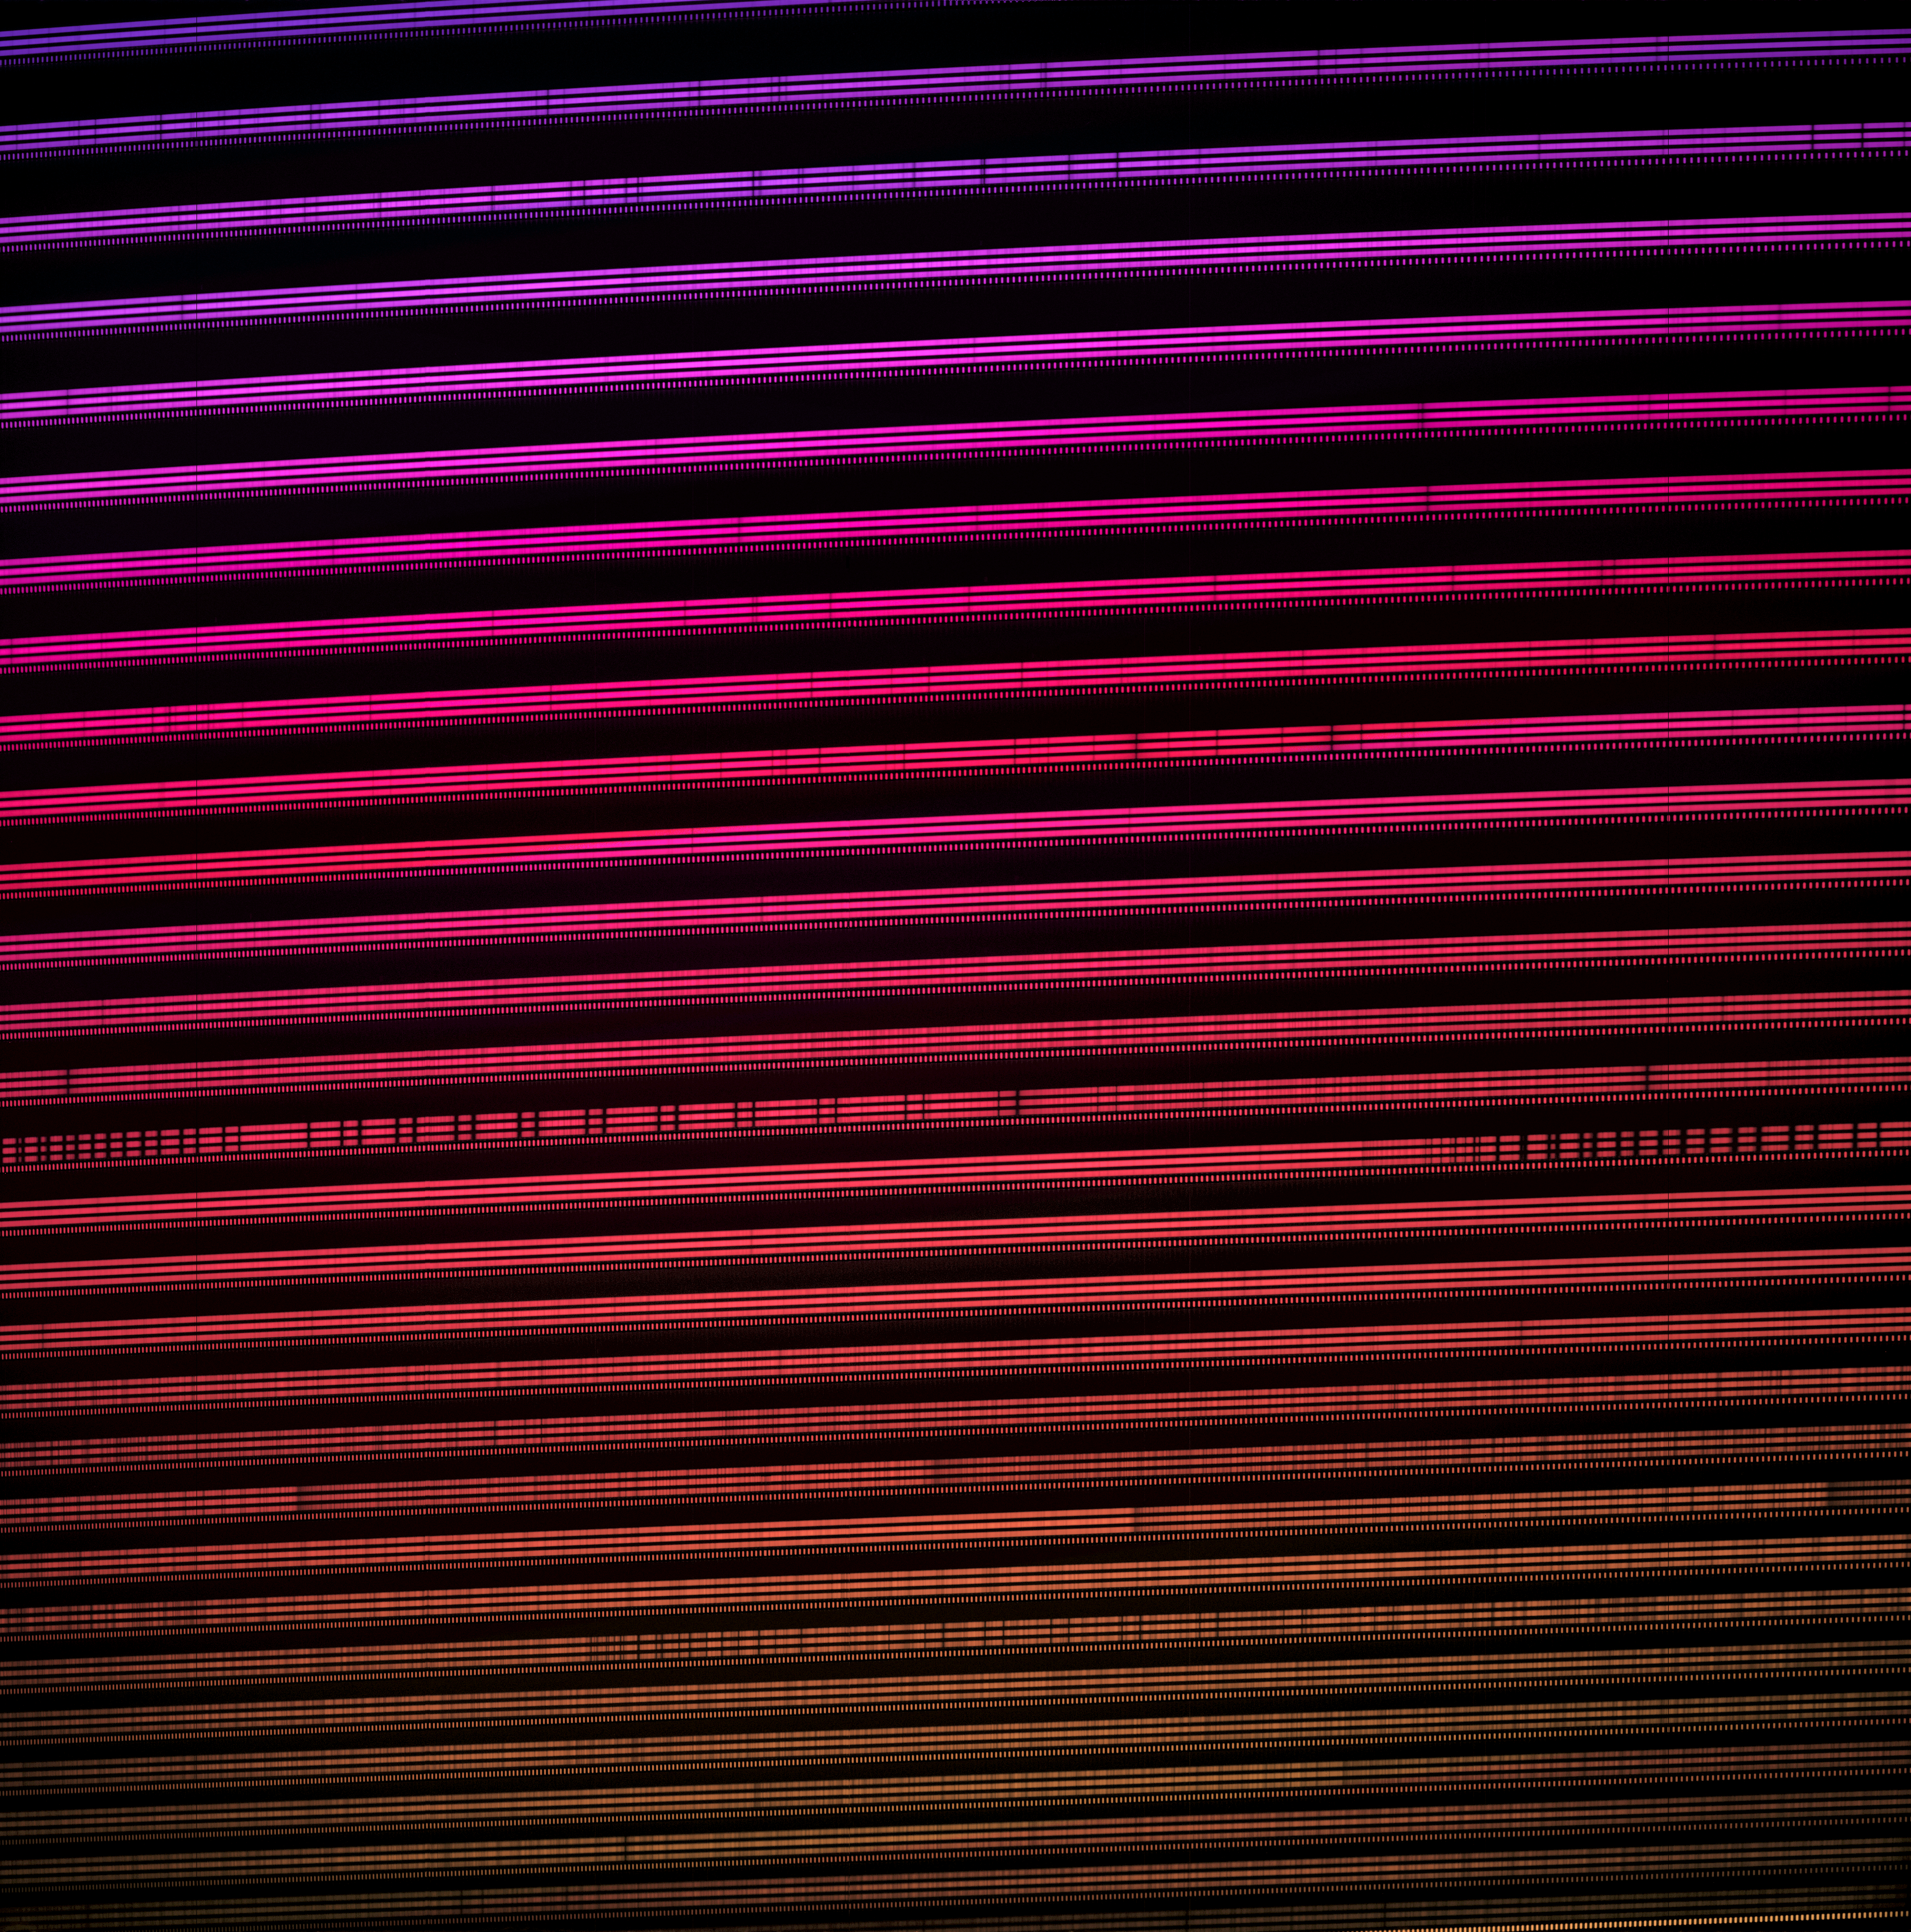

Colorized 2D spectra of Gliese 486 (near-infrared)

Colorized 2D spectra of star Gliese 486 as seen with MAROON-X. The two spectra are from the two camera arms of MAROON-X. Each spectrum covers 650–920 nm and the vast majority of this spectral range can not be perceived with the eye. Scientist Andreas Seifahrt chose a purple/red gradient as a representative color representation.

Credit: International Gemini Observatory/NOIRLab/NSF/AURA/A. Seifahrt